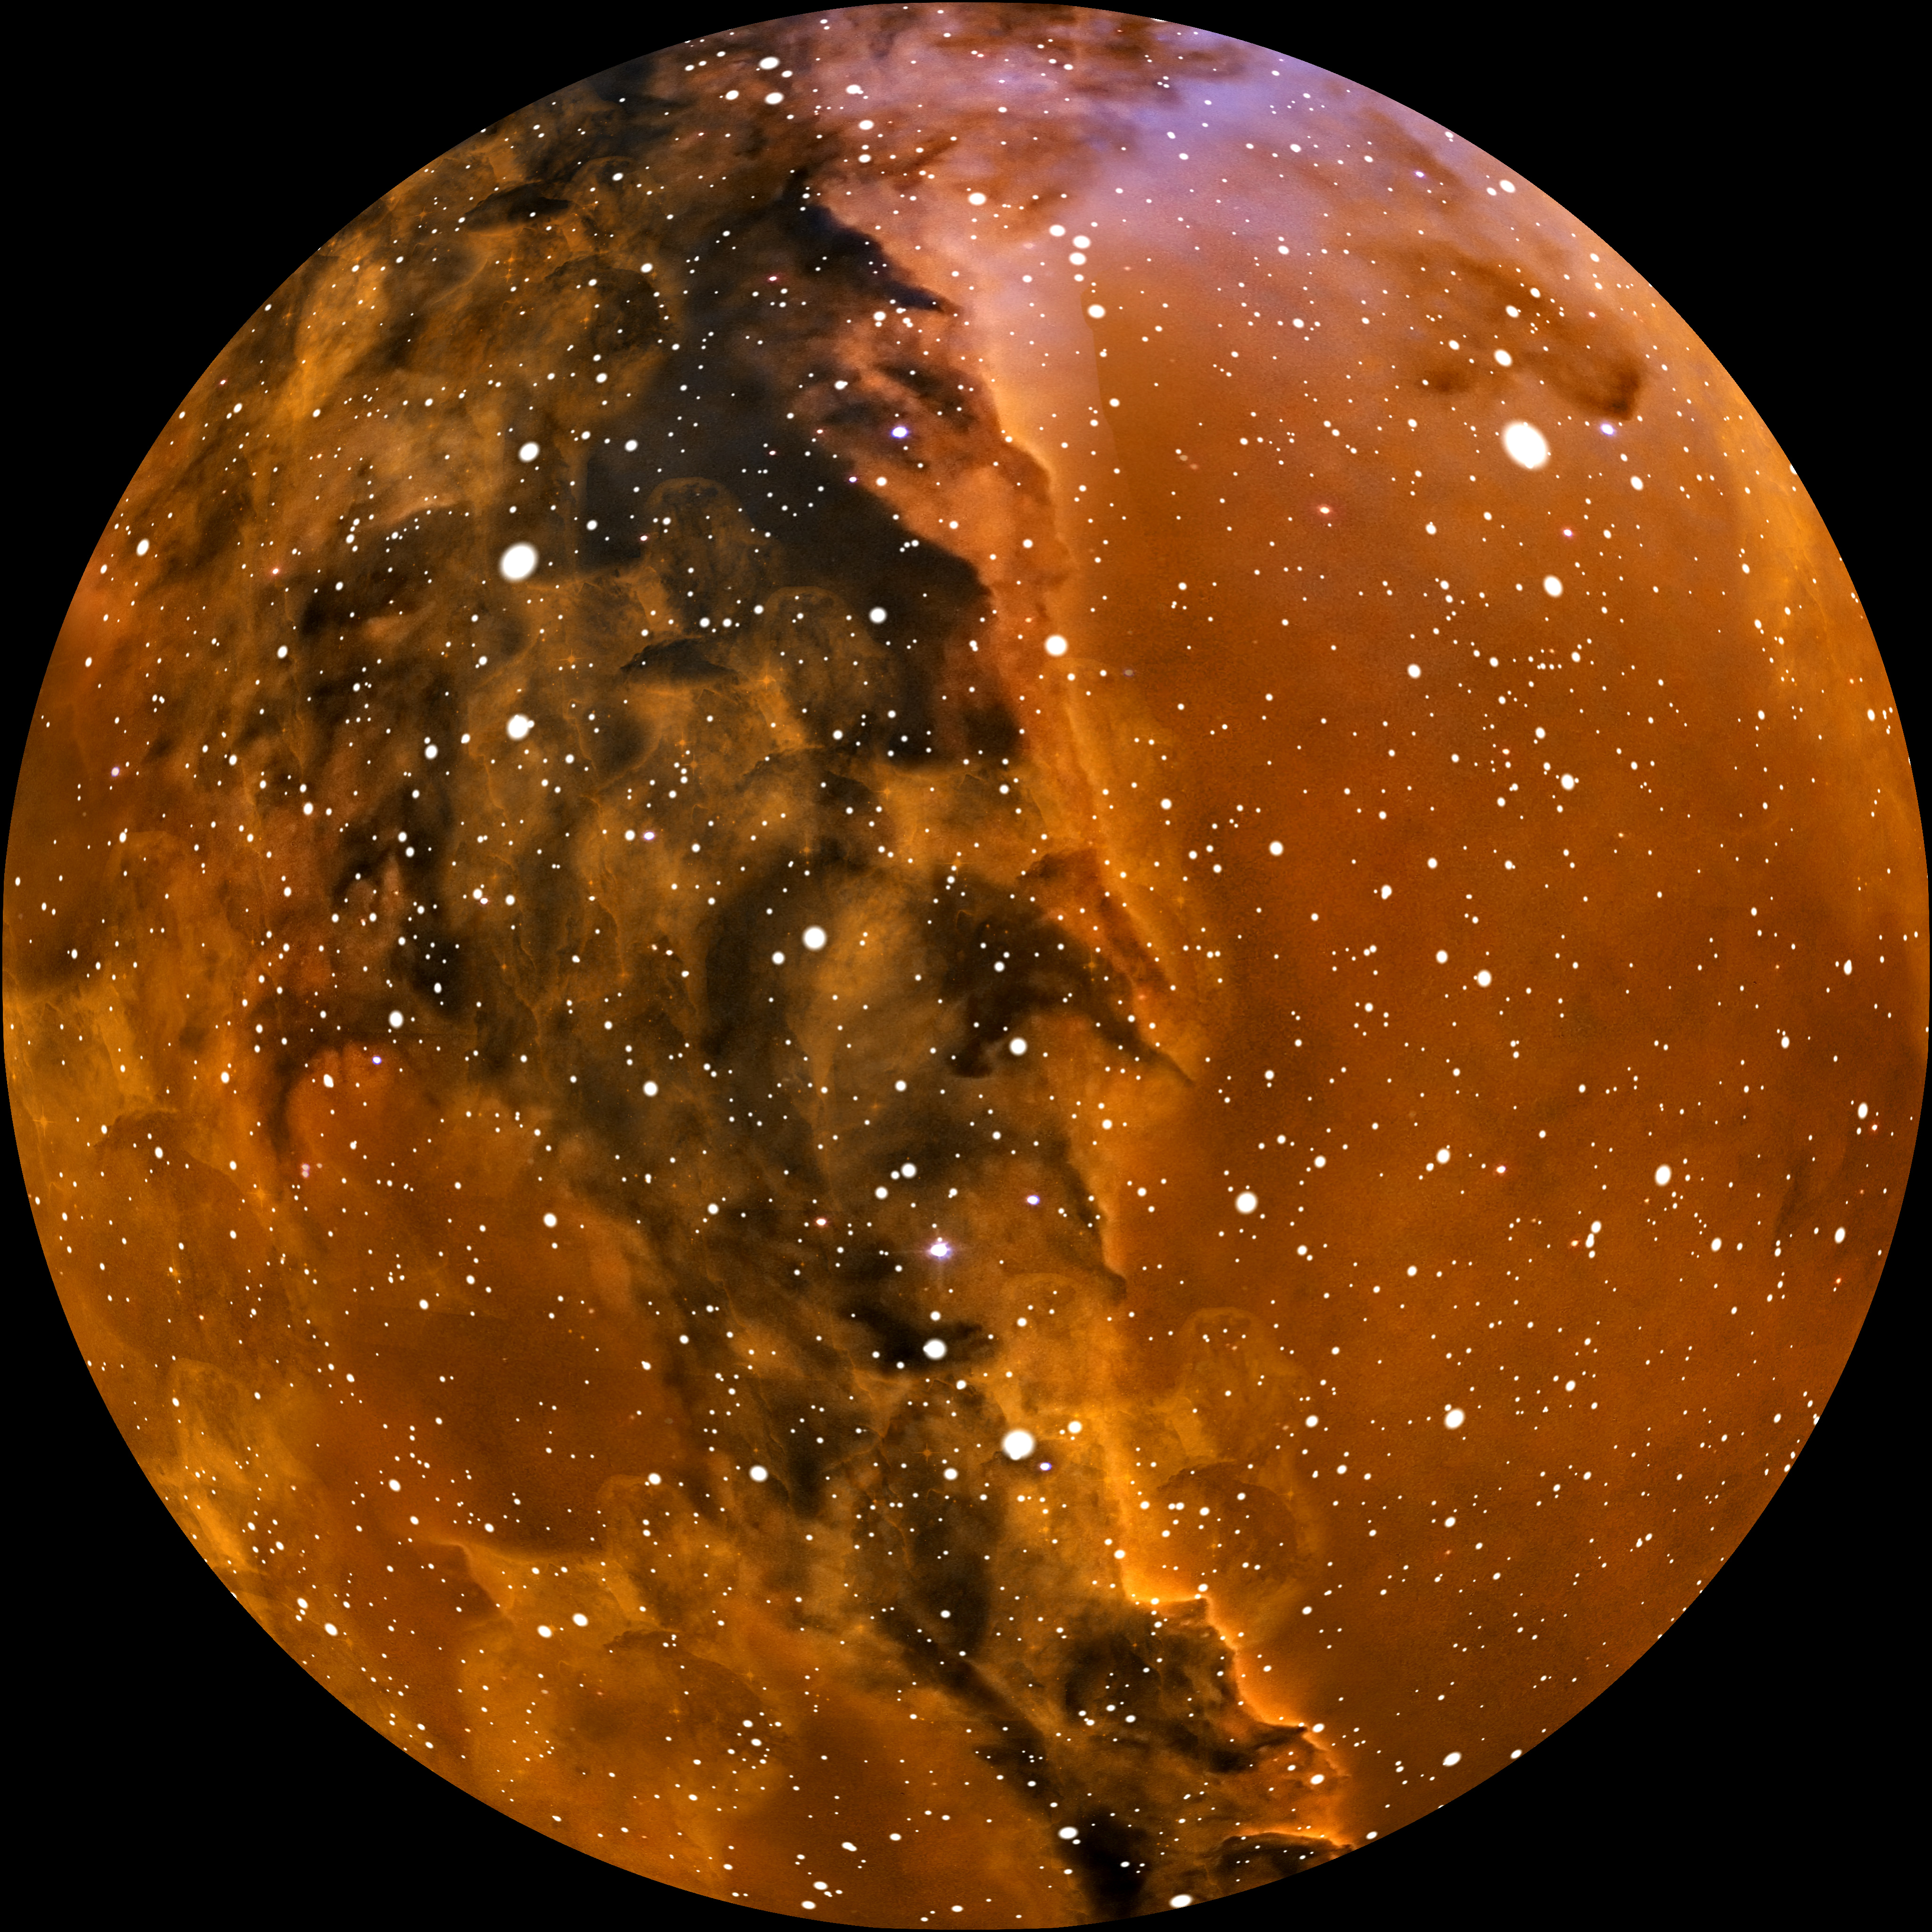

Image still from the planetarium show "From Earth to the Universe"

This is a still image from ESO’s first in-house produced fulldome planetarium movie, From Earth to the Universe, showing the Eagle Nebula in 3D.

Read more about the movie here.

Credit: T. Matsopoulos, NASA, ESA and The Hubble Heritage Team, ESO